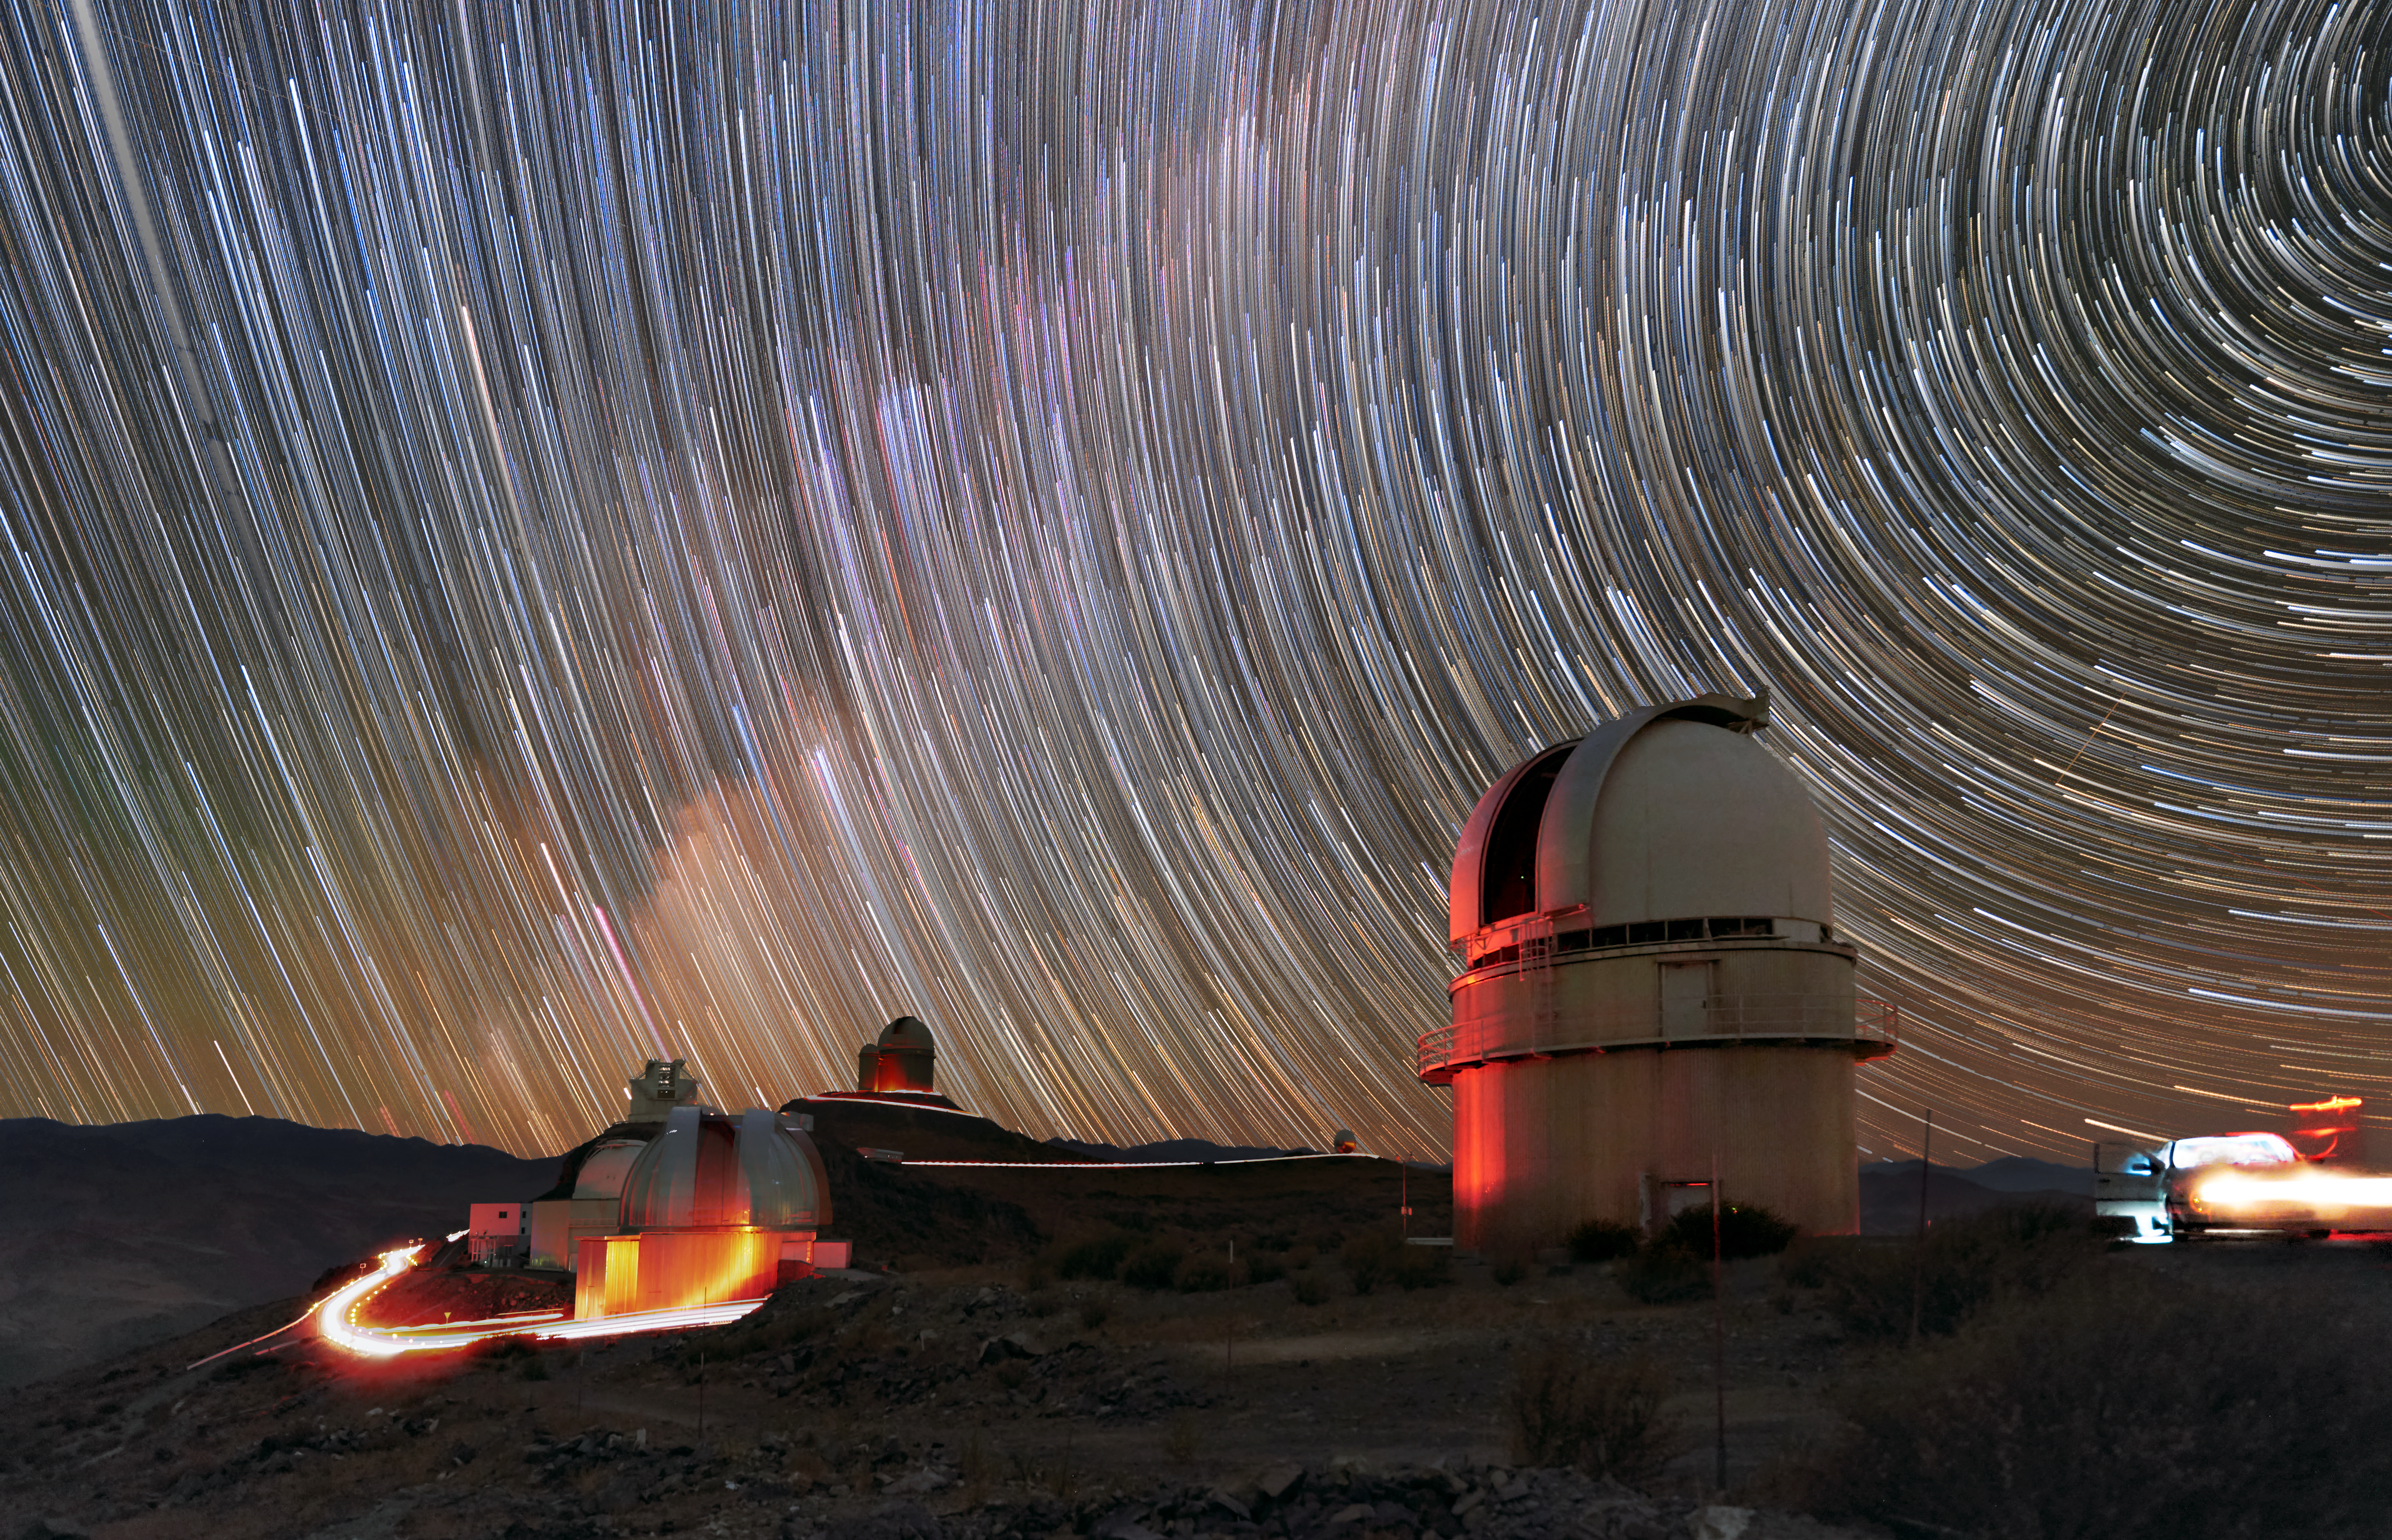

Dynamic La Silla

ESO’s La Silla Observatory is a very dynamic place. Once the night settles, astronomers start buzzing around, as can be seen by the traces of parking lights. The telescopes come to life, scanning the sky in search of their targets, while our Earth continues its journey through space and around the Sun — a movement we can deduce from the star trails visible in the sky. Such trails are obtained by using long exposure times. As the stars seem to move across the sky, they leave behind a trail of light, similarly to how the car lights are captured in this picture.

Credit: Zdeněk Bardon (bardon.cz)/ESO